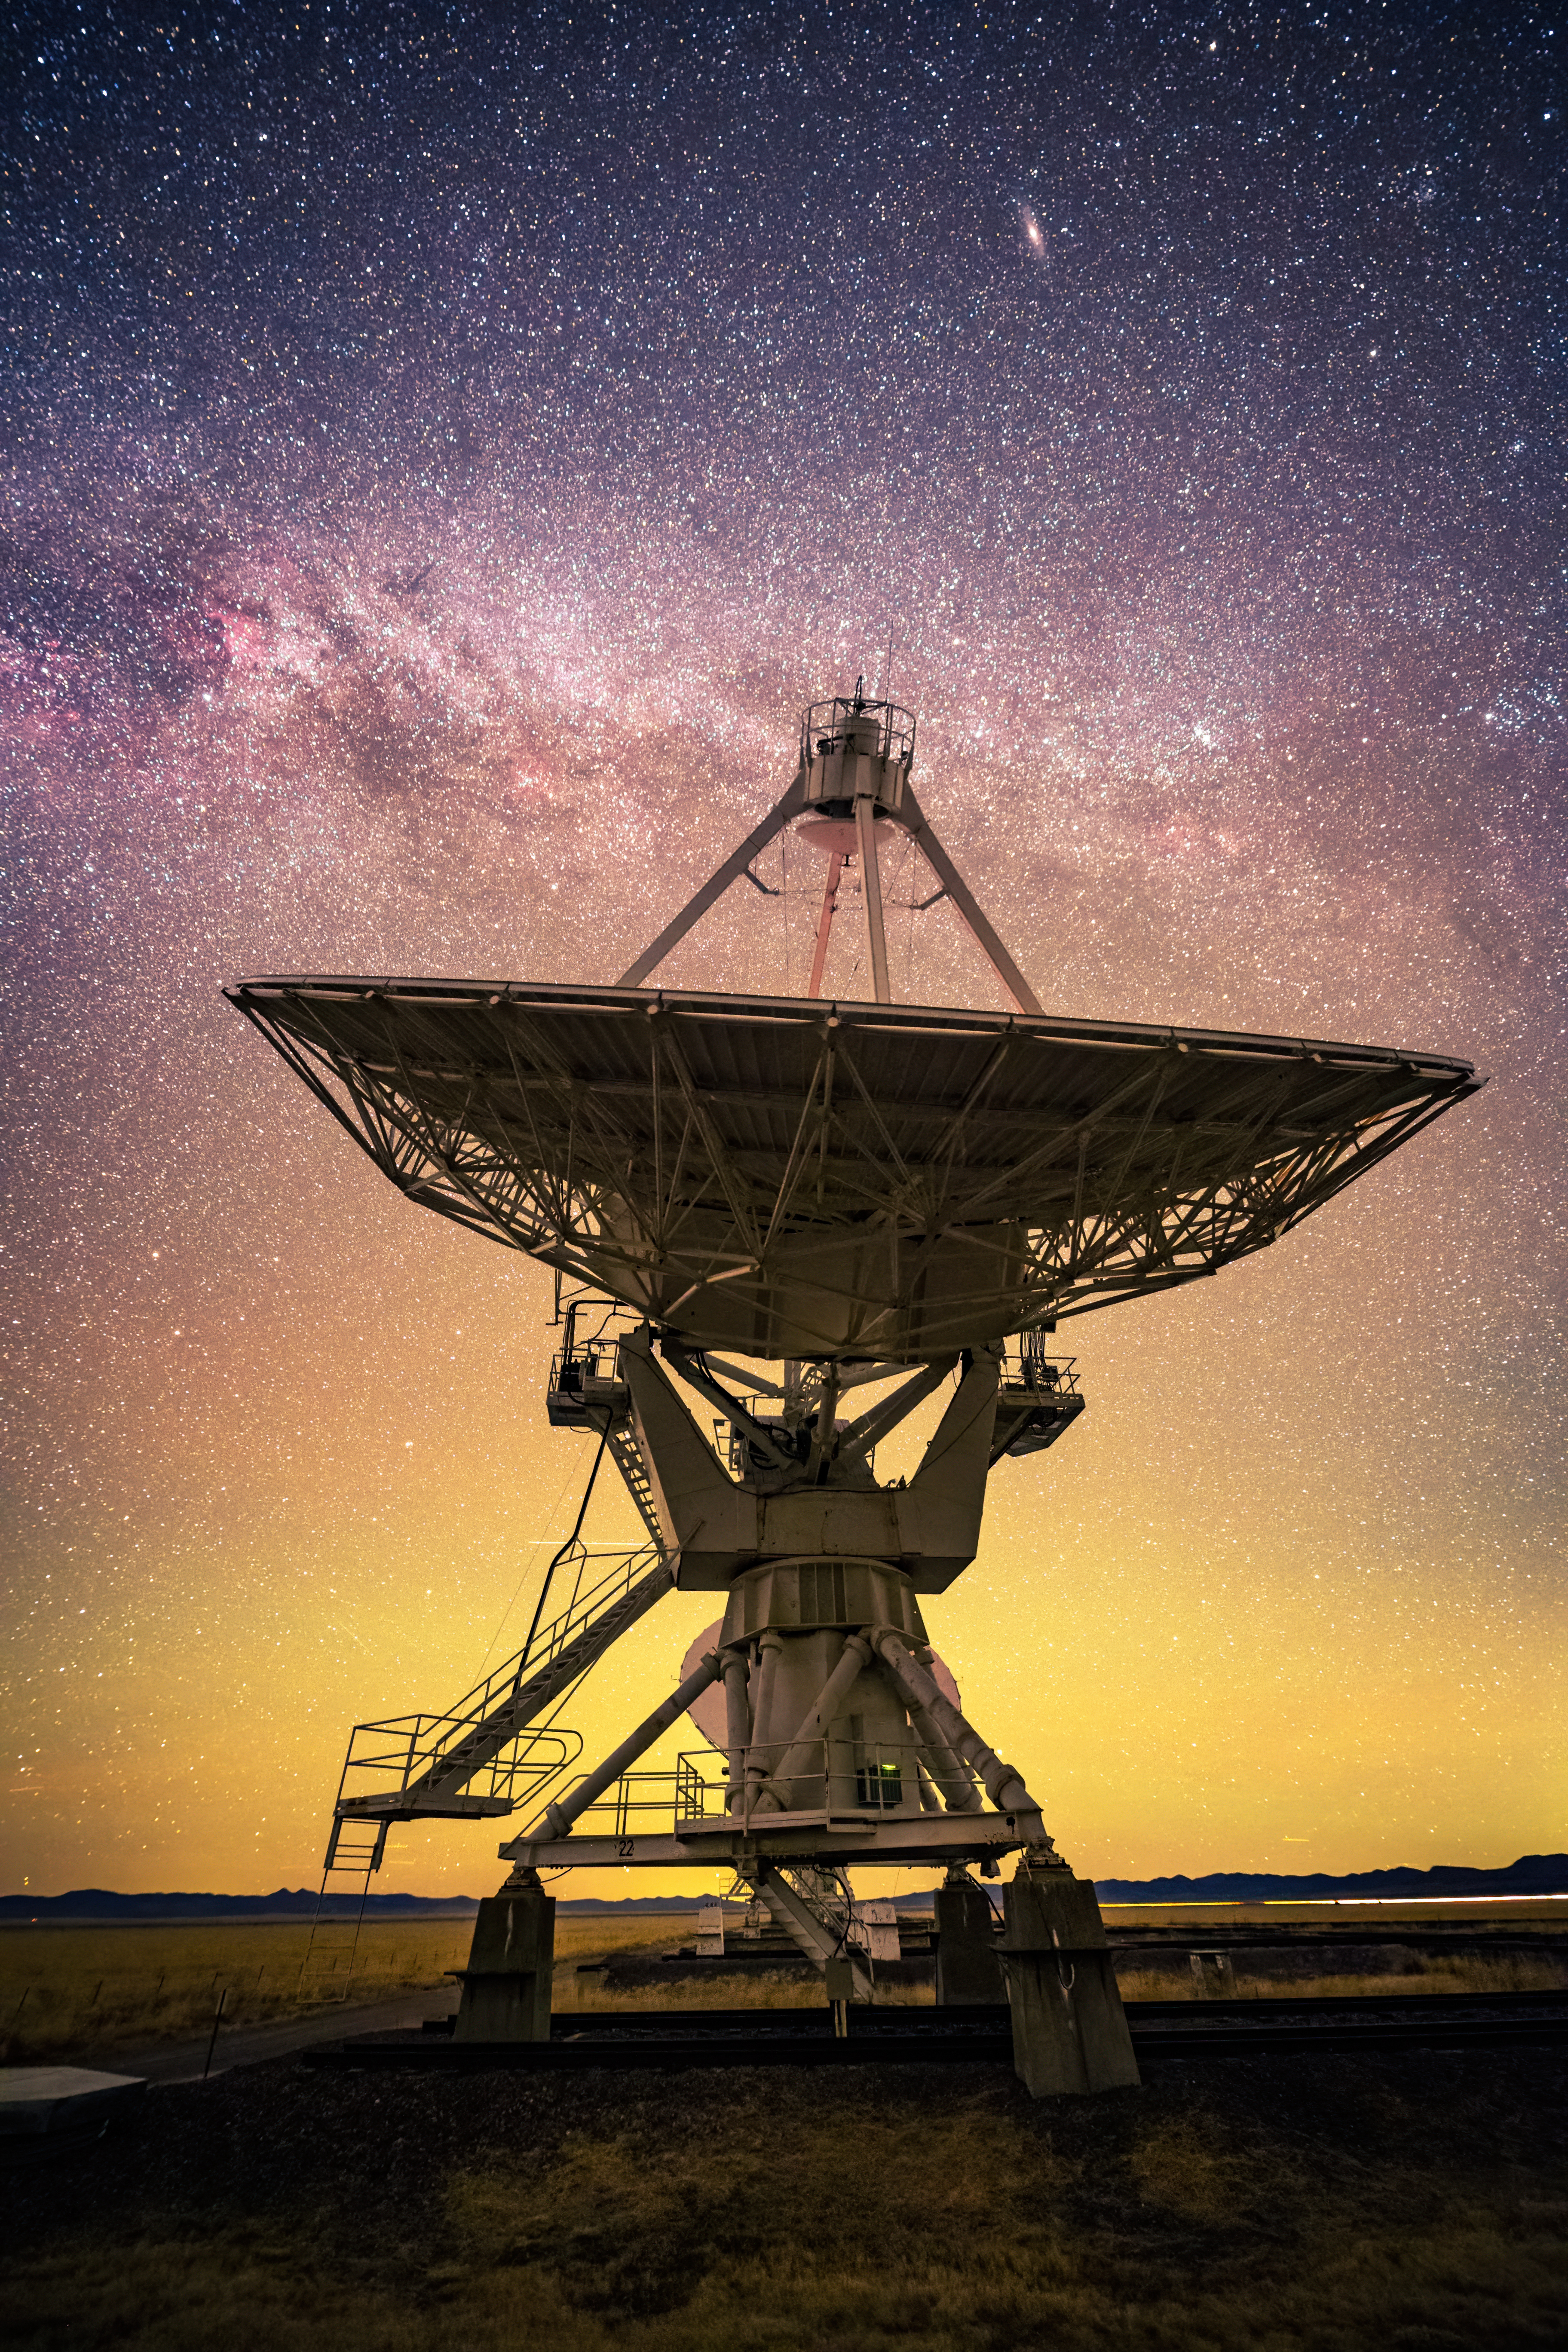

VLA with Visible Andromeda Galaxy

Photo taken by Bettymaya Foott as part of an astrophotography project with the National Radio Astronomy Observatory and the Very Large Array (VLA).

Credit: Bettymaya Foott, NRAO/AUI/NSF